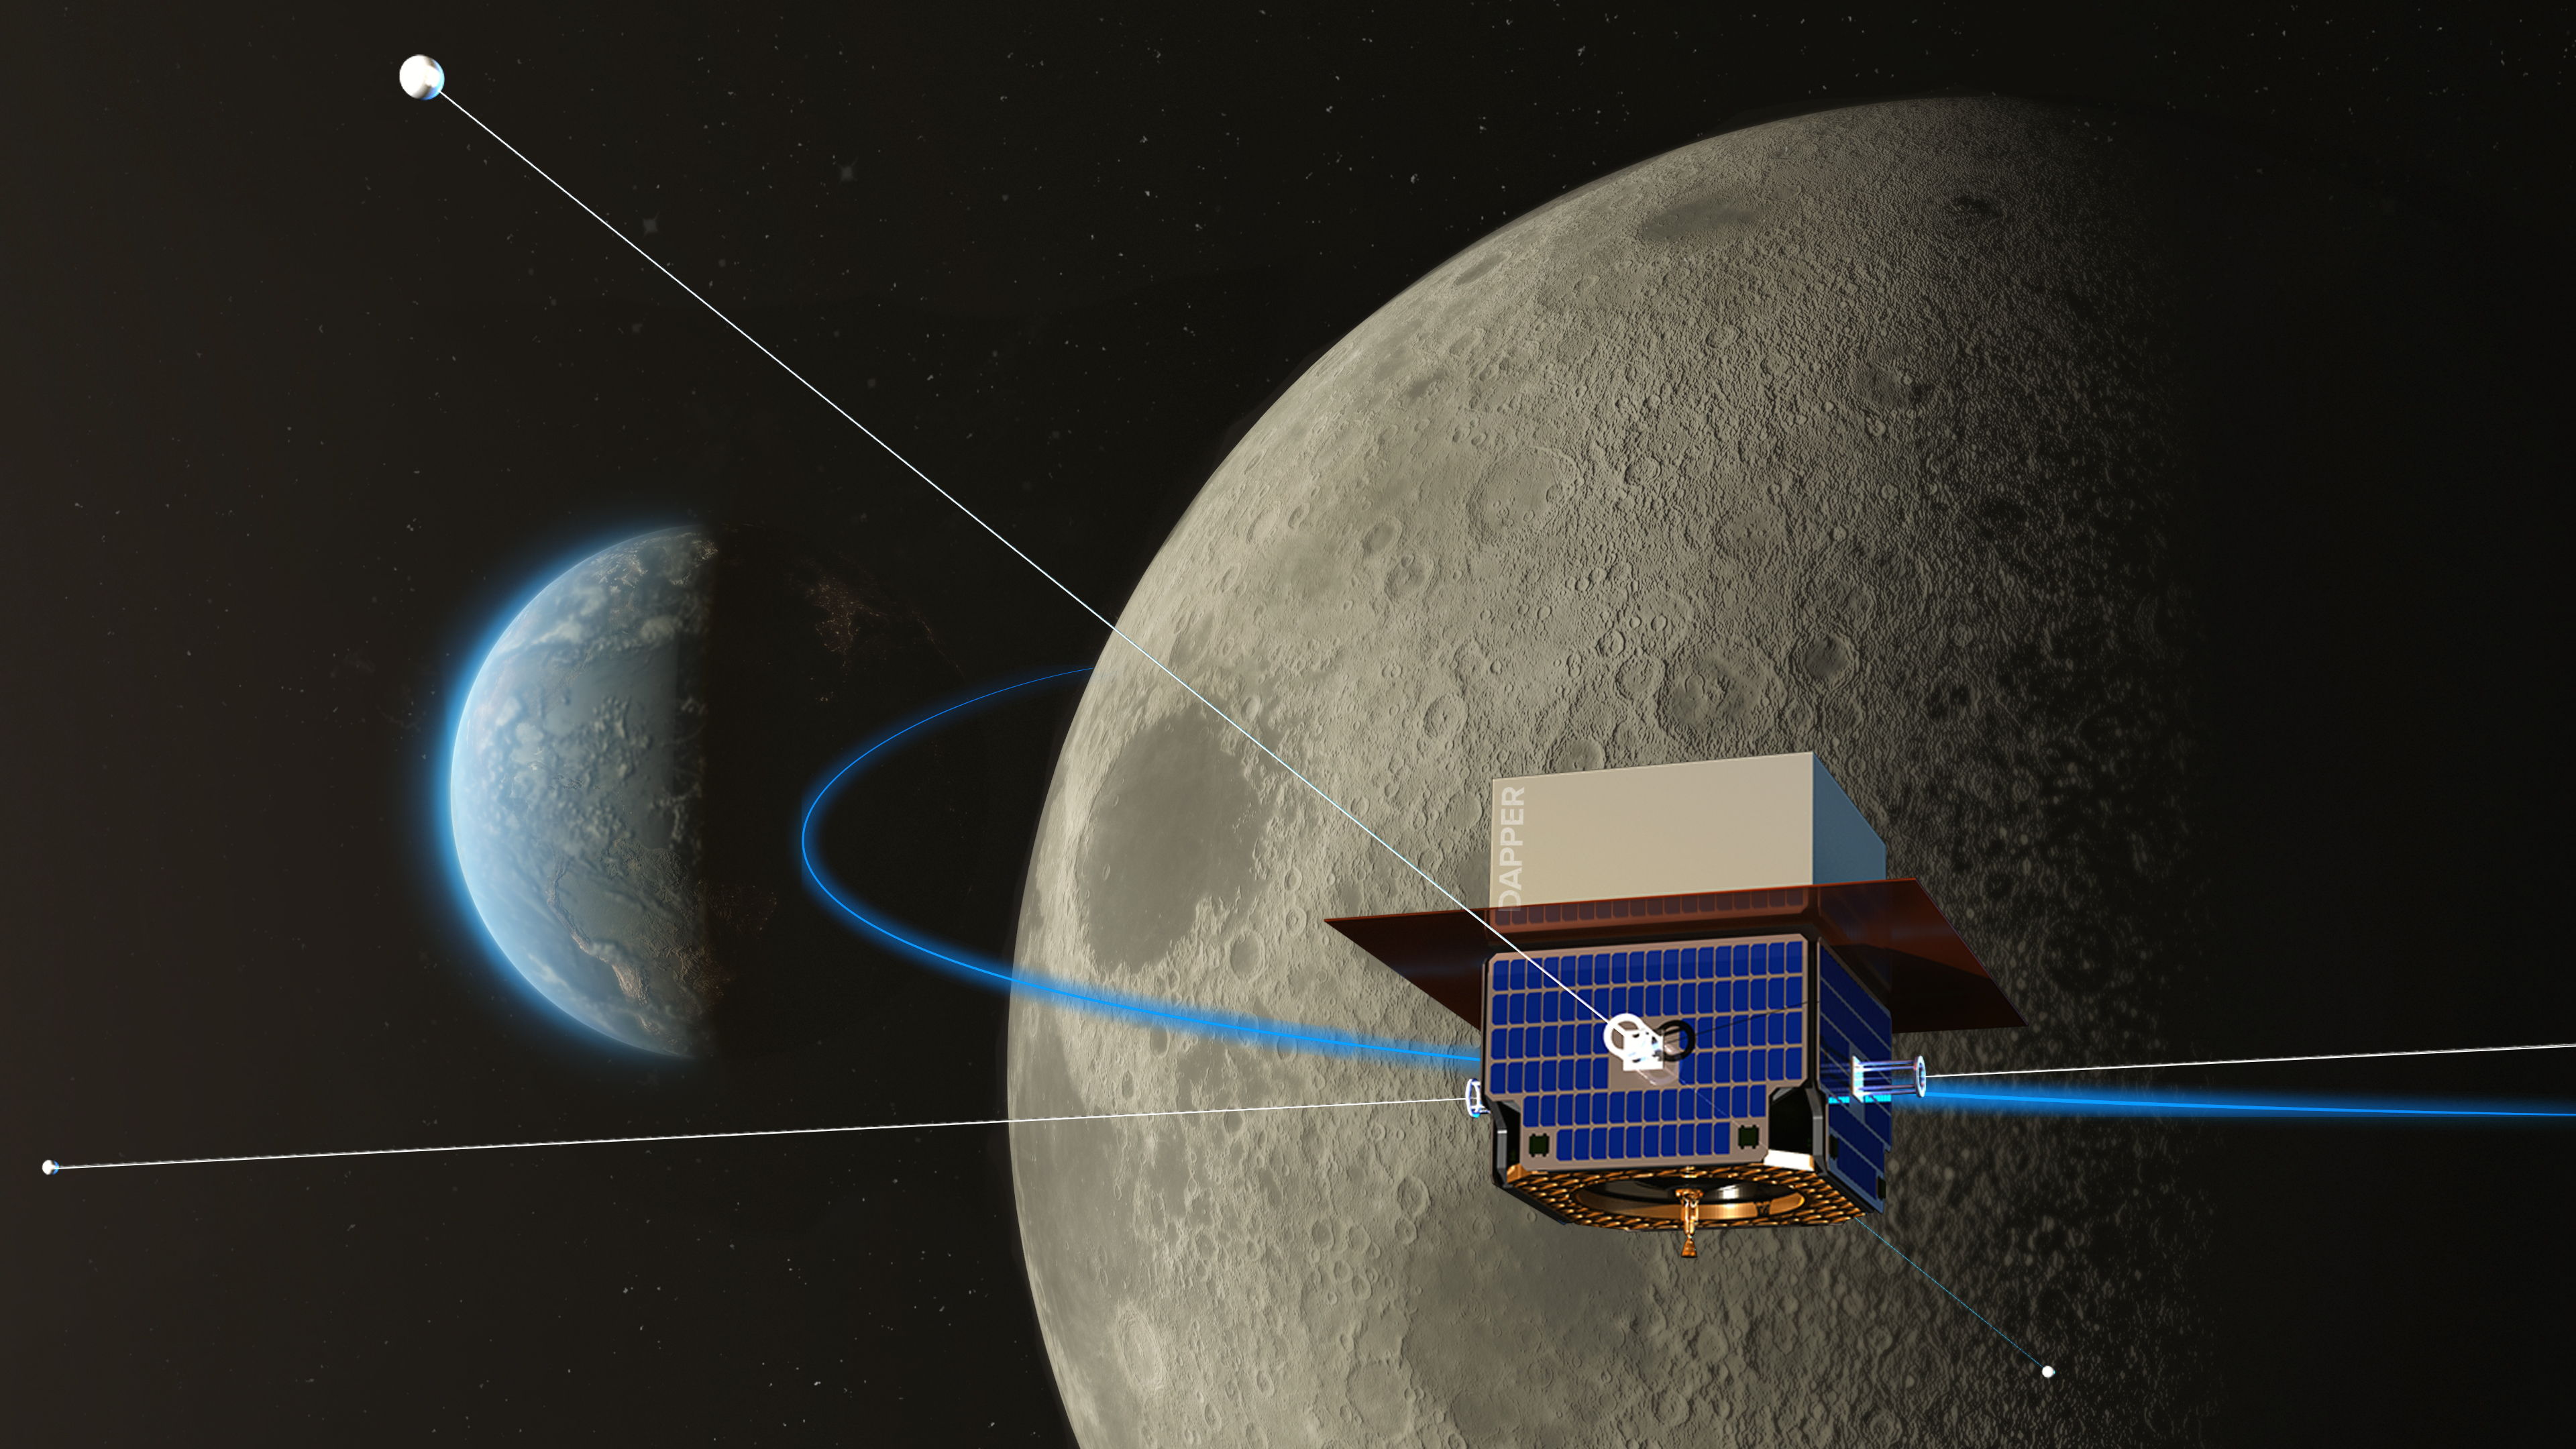

Spacecraft DAPPER will study “dark ages” of the universe in radio waves

Credit: NRAO/AUI/NSF